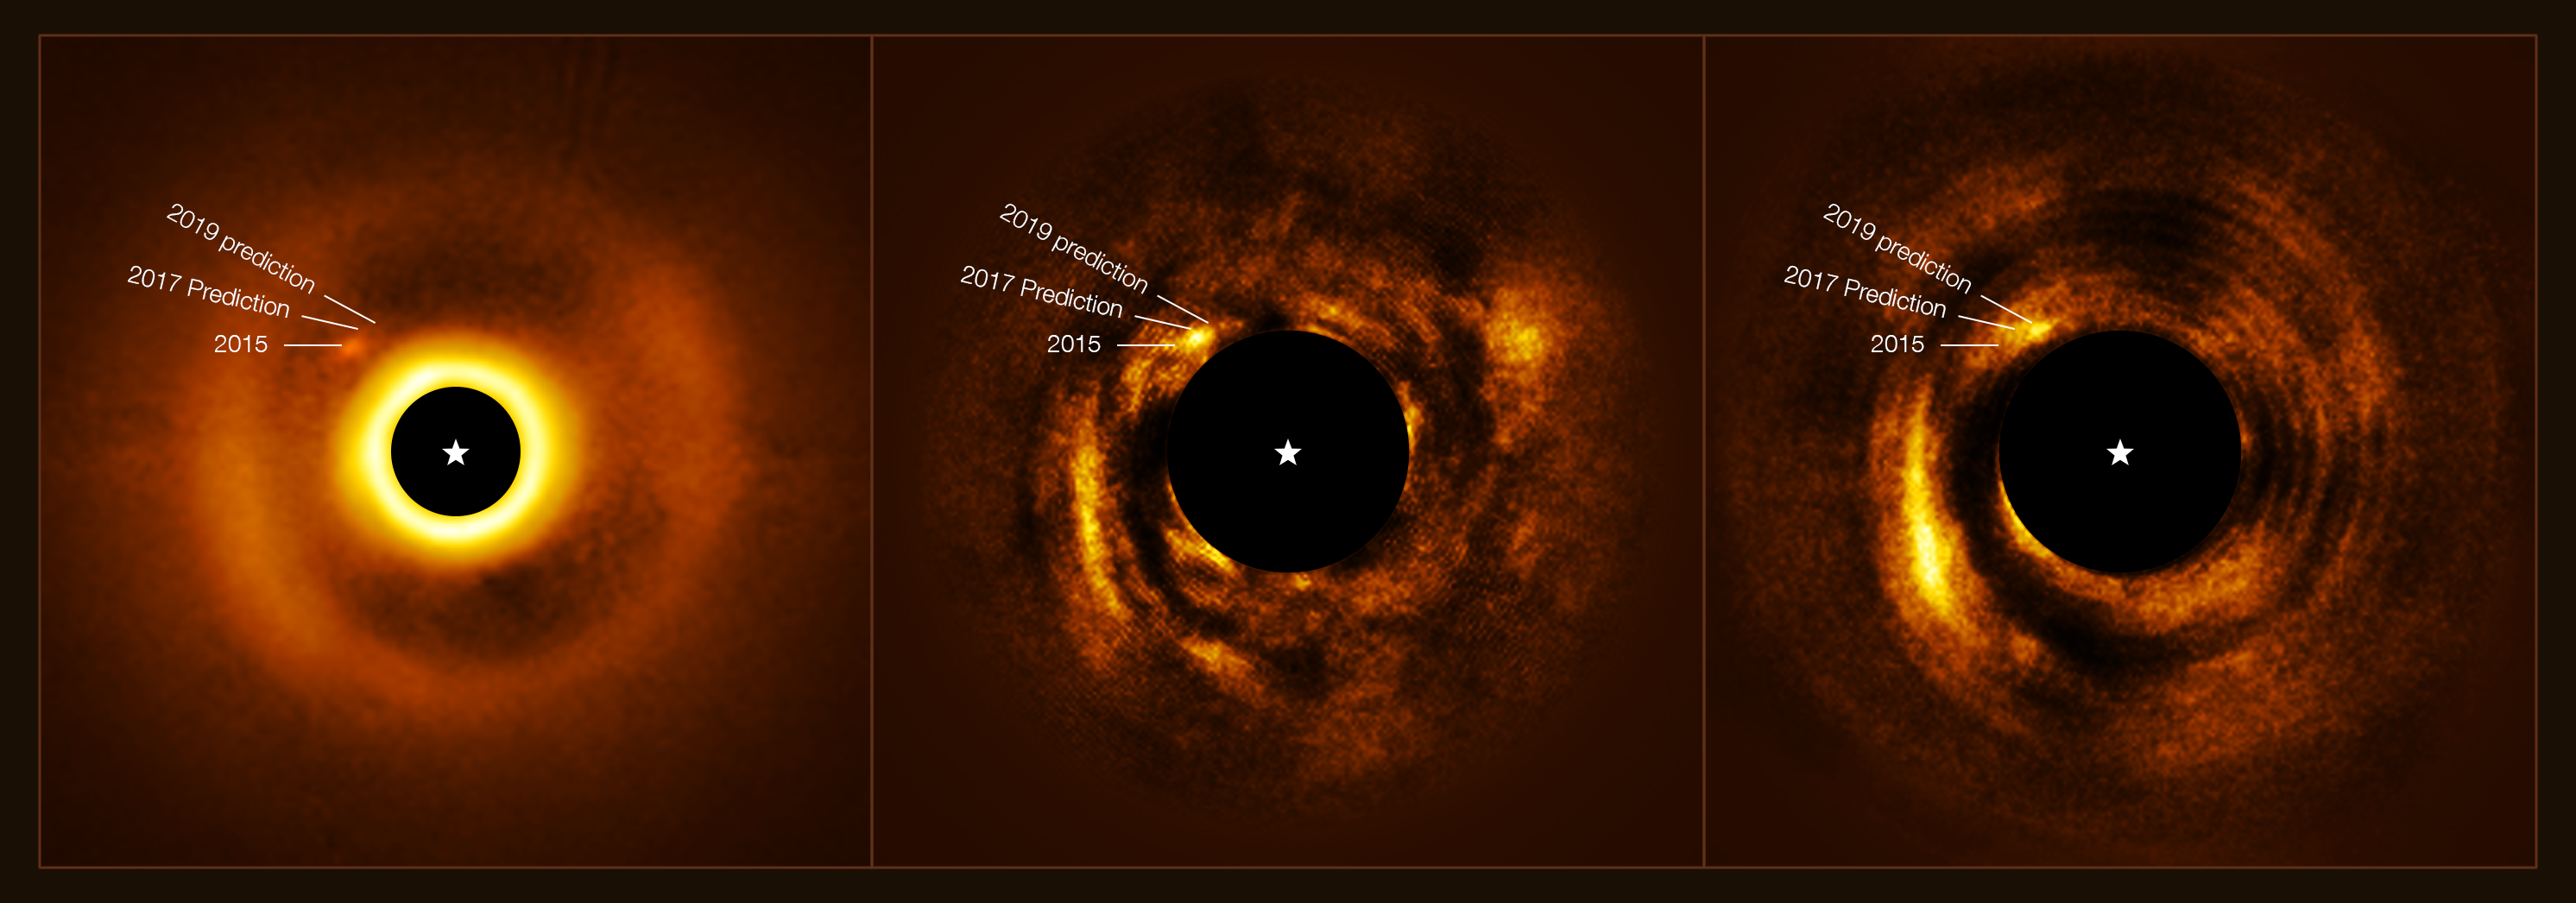

A new planet is born

This Picture of the Week shows a newly-formed planet with a mass similar to Jupiter’s orbiting the star HD 169142. The star has a disc around it, and as the protoplanet moves it carves a circular gap in the disc, as seen in the first image. But how was this planet found?

Astronomers observed the system over several years with the SPHERE instrument at ESO’s Very Large Telescope in Chile. A new re-analysis of this data, led by Iain Hammond from Monash University in Australia, confirmed the presence of this protoplanet, which moves around the star at a distance somewhat larger than that between Neptune and the Sun. They also identified a spiral wake that the protoplanet leaves behind as it rearranges part of the material in the disc, much like a boat can create a wake as it moves through water.

A protoplanet forms during the early stages of a planetary system. It grows as it accretes dust, gas, rocks and other materials that surround its host star, clearing its orbit and creating gaps like the one seen here. The SPHERE instrument is specifically designed to observe these features, blocking light from the star to increase the contrast in the image, and correcting the blur caused by atmospheric turbulence to improve the resolution. By studying the spiral wake and the gap that the protoplanet has created around the star HD 169142, astronomers can learn more about how giant planets such as Jupiter form.

Credit: ESO/Hammond et al.